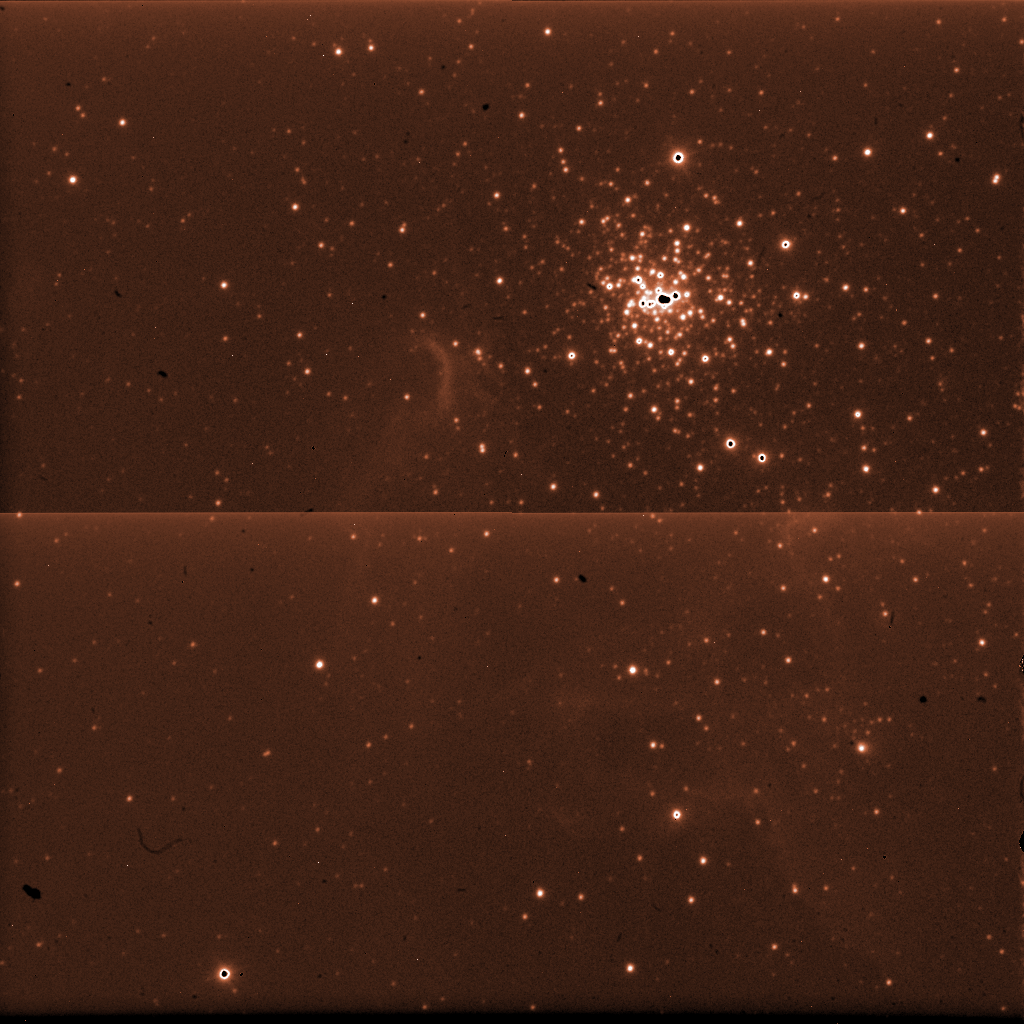

A raw image from ISAAC

This raw ISAAC image was used, combined with many others, to generate the photo at the top of this page. All the images taken with astronomical instruments are monochromatic: the information on the colour is obtained by taking exposures through different filters. In infrared light, the sky is so bright that individual exposures must be kept very short. To reach the long total exposure time needed, hundred of exposures are combined. The dark spots are defects of the detector, and the bright line in the centre marks the separation between the areas of the detector processed by different electronics.

Credit: ESO